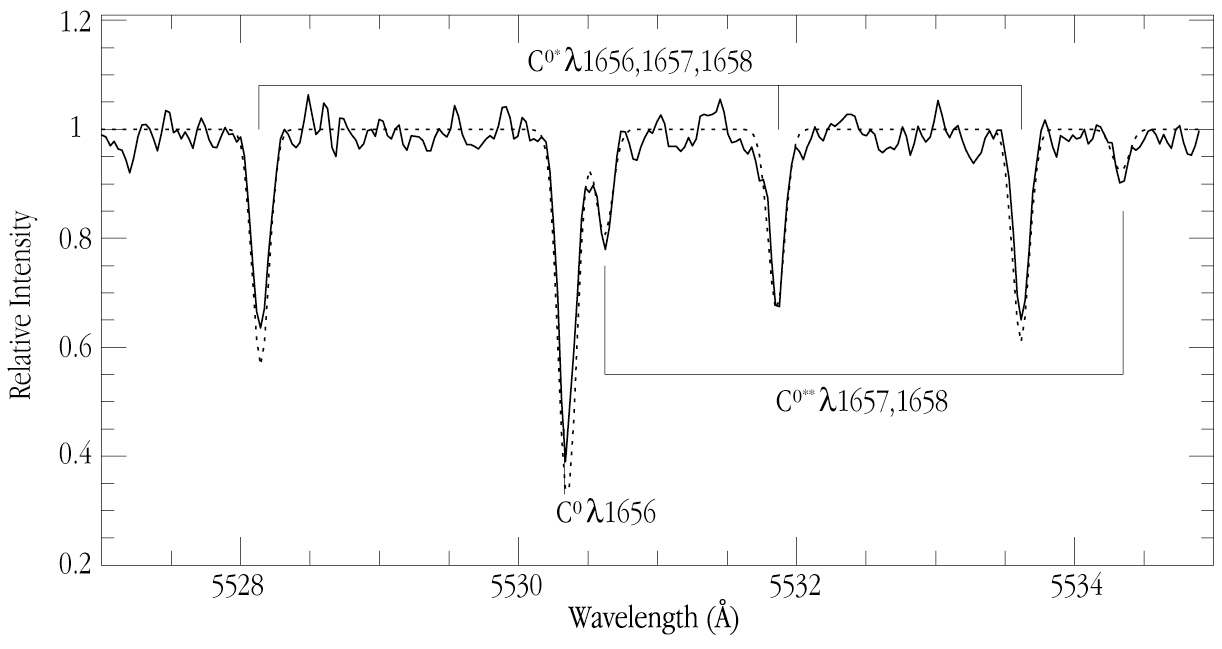

Spectrum of quasar PKS 1232+0815 with neutral carbon lines at z=2.34

A small part of the spectrum of the distant quasar PKS 1232+0815, as obtained with the UVES spectrograph at the 8.2-m VLT KUEYEN telescope at Paranal. Some carbon absorption lines from an intervening cloud are identified, that are sensitive to the Cosmic Microwave Background Radiation (CMBR).

Technical information about the photo: it is based on observations with the UVES high-dispersion spectrograph at the VLT 8.2-m KUEYEN telescope at Paranal, obtained on April 5 and 7, 2000. It shows a part of the spectrum of the quasar PKS 1232+0815 (V = 18.4; z = 2.57), with the redshifted, ultraviolet absorption lines of neutral carbon in an intervening cloud (z = 2.34). Lines from the same excitation levels are connected. The observed spectrum is fully drawn; the best model fit is indicated with a dashed curve. The wavelength is given in Ångstrom units (1 nm = 10 Å). The slit width was 1 arcsec; the spectral resolution about 45,000 and the integration lasted 3 hours.

Credit: ESO